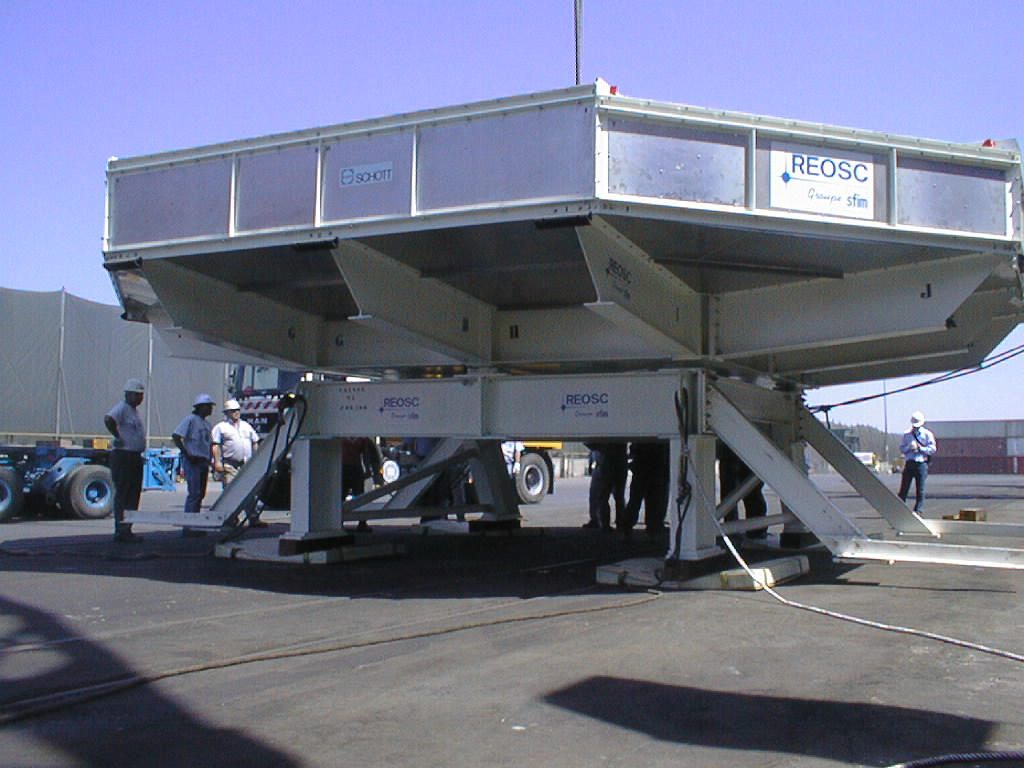

8.2-m VLT mirror rests on Chilean ground

The box now rests on Chilean soil.

Credit: ESO